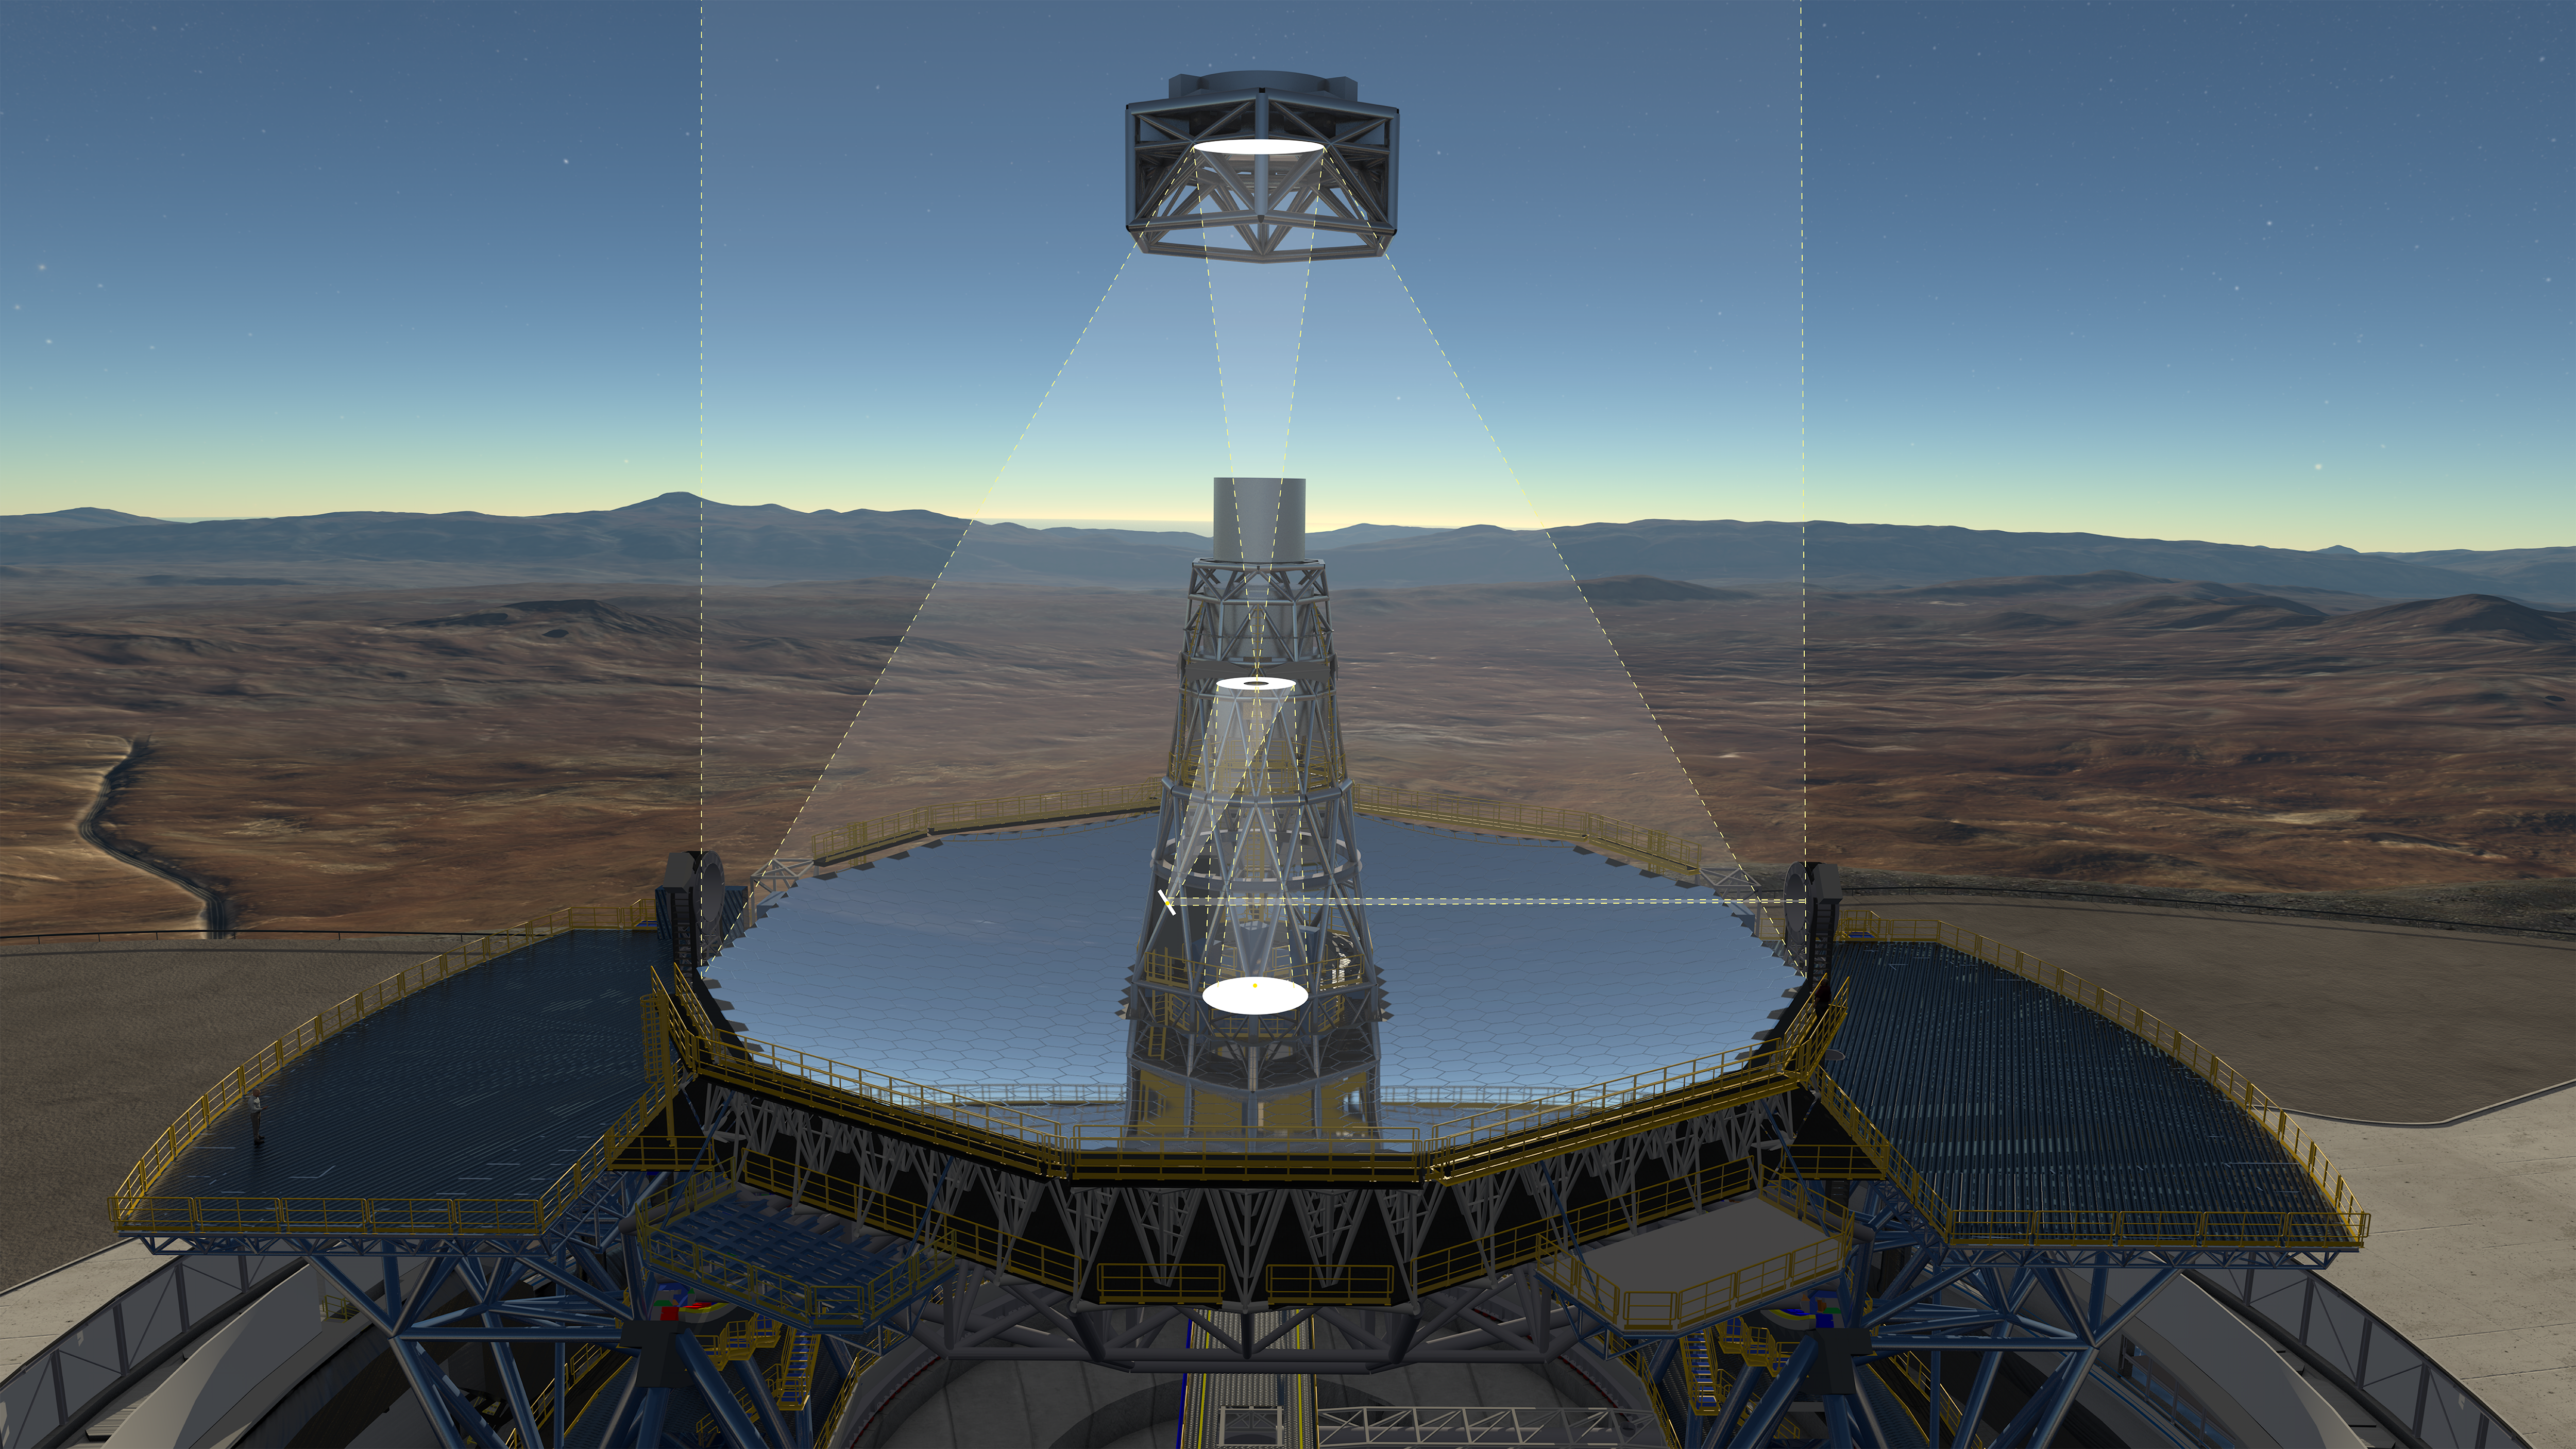

The optical system of the ELT showing the location of the mirrors

This diagram shows the novel 5-mirror optical system of ESO's Extremely Large Telescope (ELT). Before reaching the science instruments the light is first reflected from the telescope's giant concave 39-metre segmented primary mirror, it then bounces off two further 4-metre-class mirrors, one convex and one concave. The final two mirrors form a built-in adaptive optics system to allow extremely sharp images to be formed at the final focal plane.

An annotated version of this image is available here.

Credit: ESO